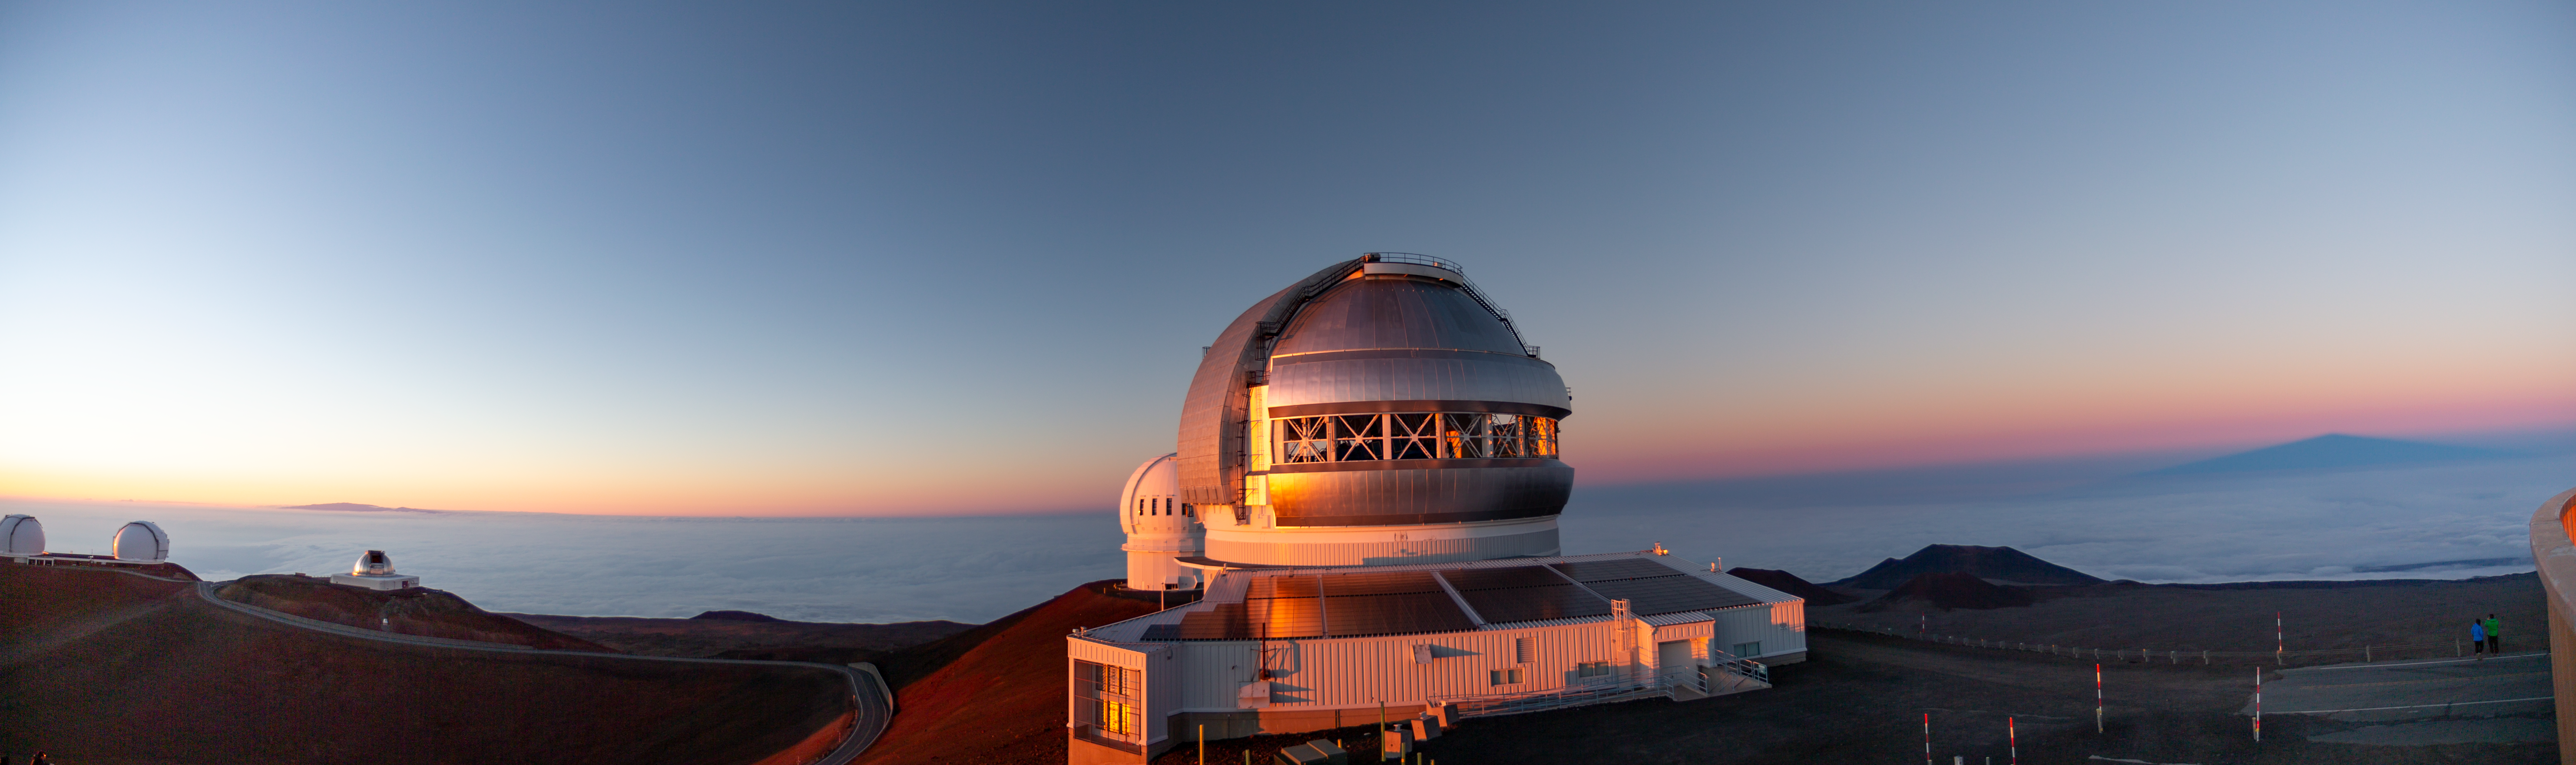

Gemini North sunset panorama

Panorama view of the Gemini North telescope at sunset.

Credit: International Gemini Observatory/NSF NOIRLab/AURA/J. Pollard